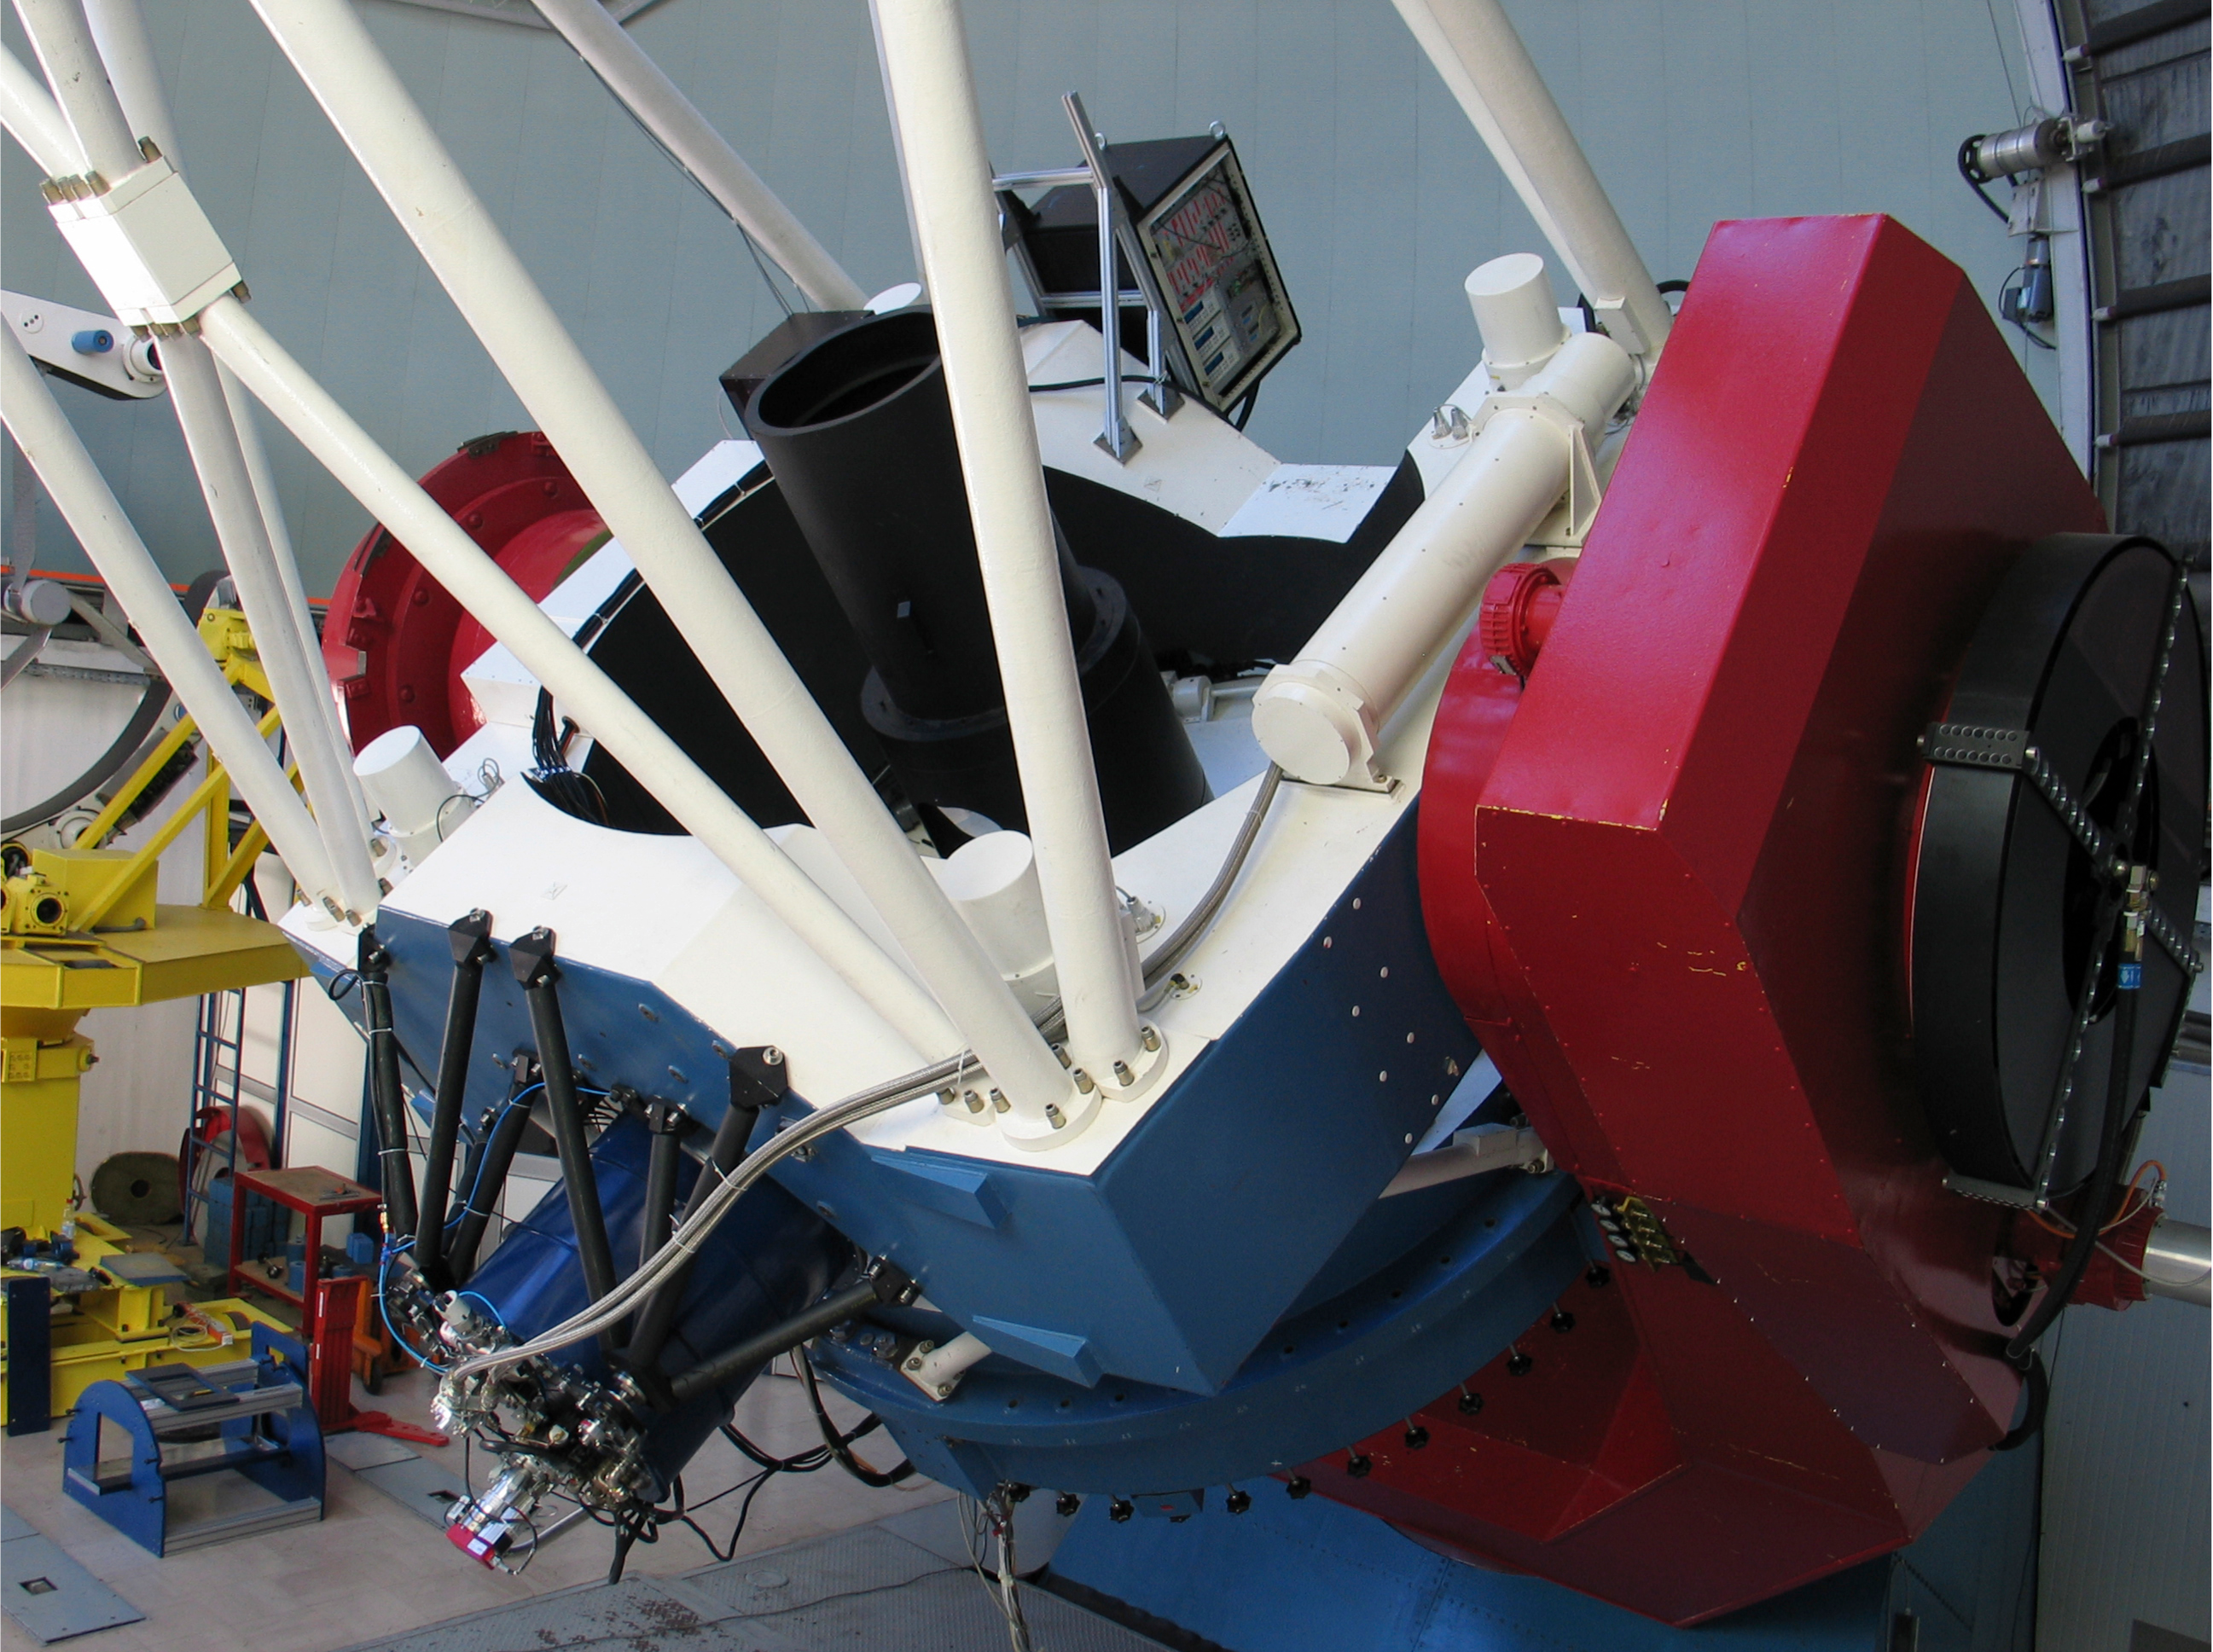

First light for gamma-ray burst Chaser at La Silla

The GROND instrument installed at the MPG/ESO 2.2-metre telescope at the La Silla Observatory. GROND takes images of the same region of the sky in 7 different filters. The field of view in the near-infrared is 10 times 10 arcminutes, or 1/7th the area of the Full Moon. It is smaller in the visible, slightly above 5 x 5 arcmin. It will be mostly used to determine distances of gamma-ray bursts. Because the 2.2-m telescope already hosts FEROS and WFI, it was necessary to install GROND in a Coude-like position.

Credit: ESO